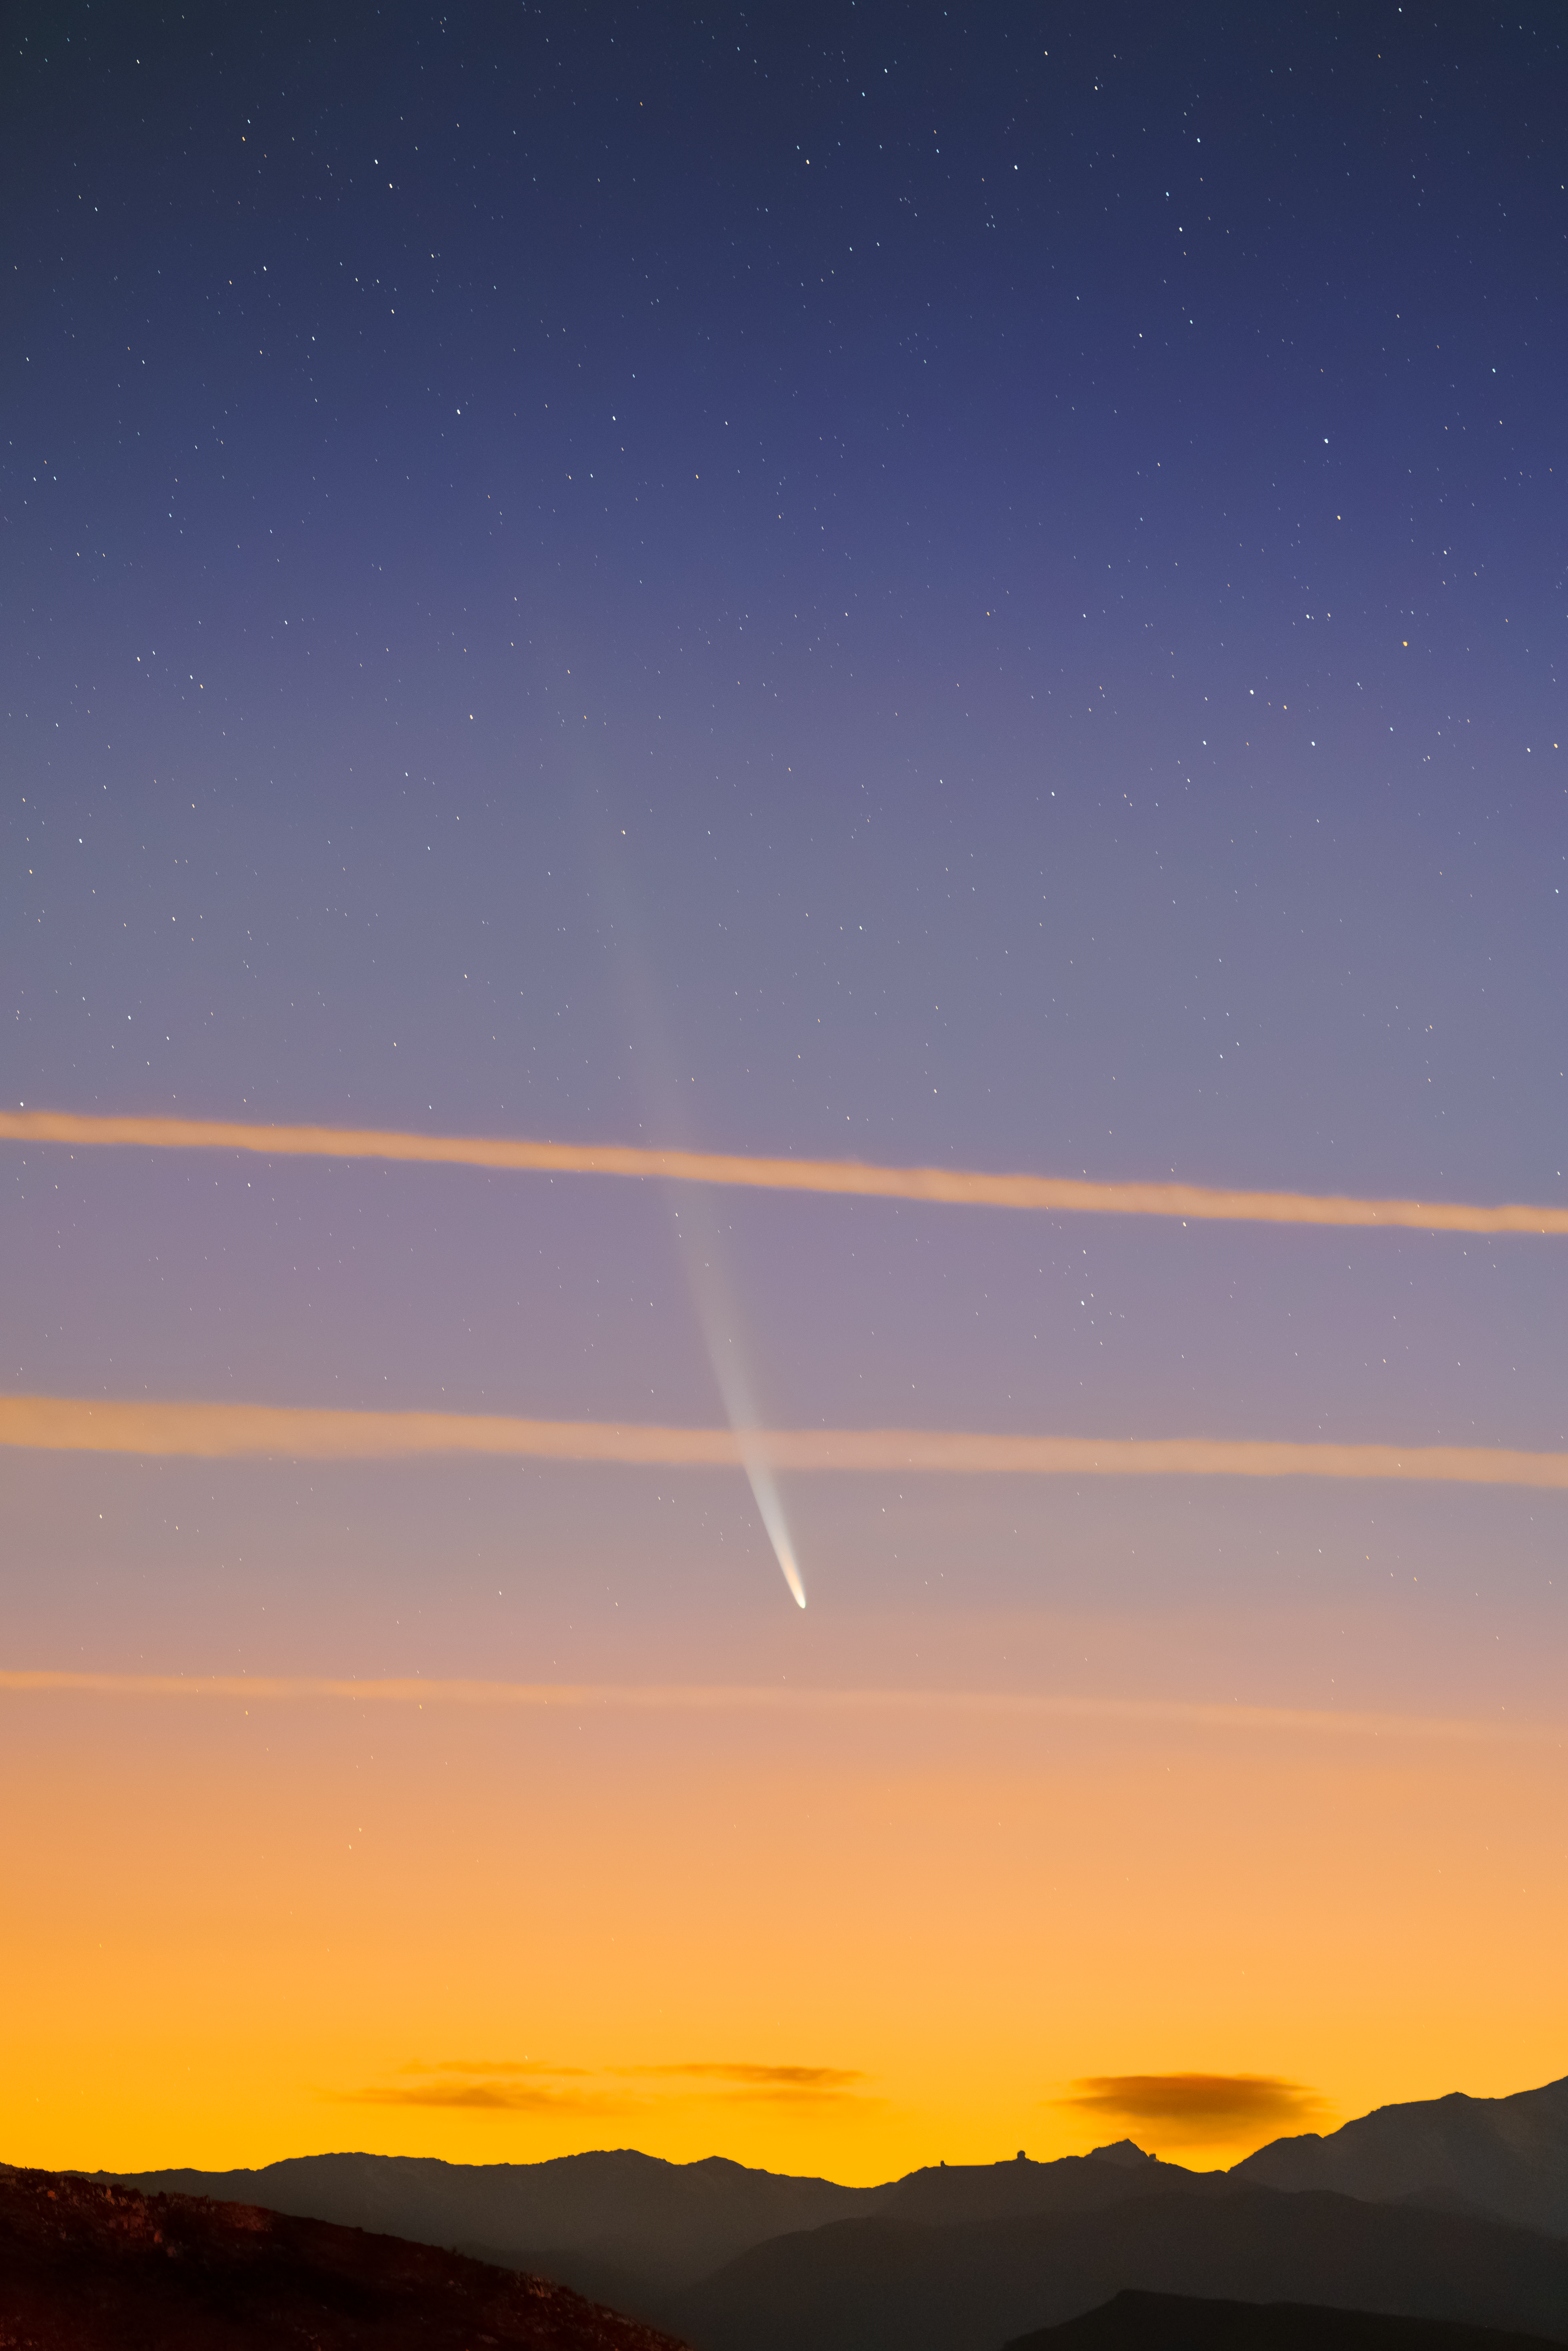

Comet C/2023 A3 (Tsuchinshan–ATLAS) over CTIO

Comet C/2023 A3 (Tsuchinshan–ATLAS) graces the dawn sky over the U.S. National Science Foundation Cerro Tololo Inter-American Observatory, a Program of NSF NOIRLab in Chile, on 29 September 2024.

Hernán Stockebrand, the photographer, is a NOIRLab Audiovisual Ambassador.

Credit: NOIRLab/NSF/AURA/H. Stockebrand (hernanstockebrand.com)